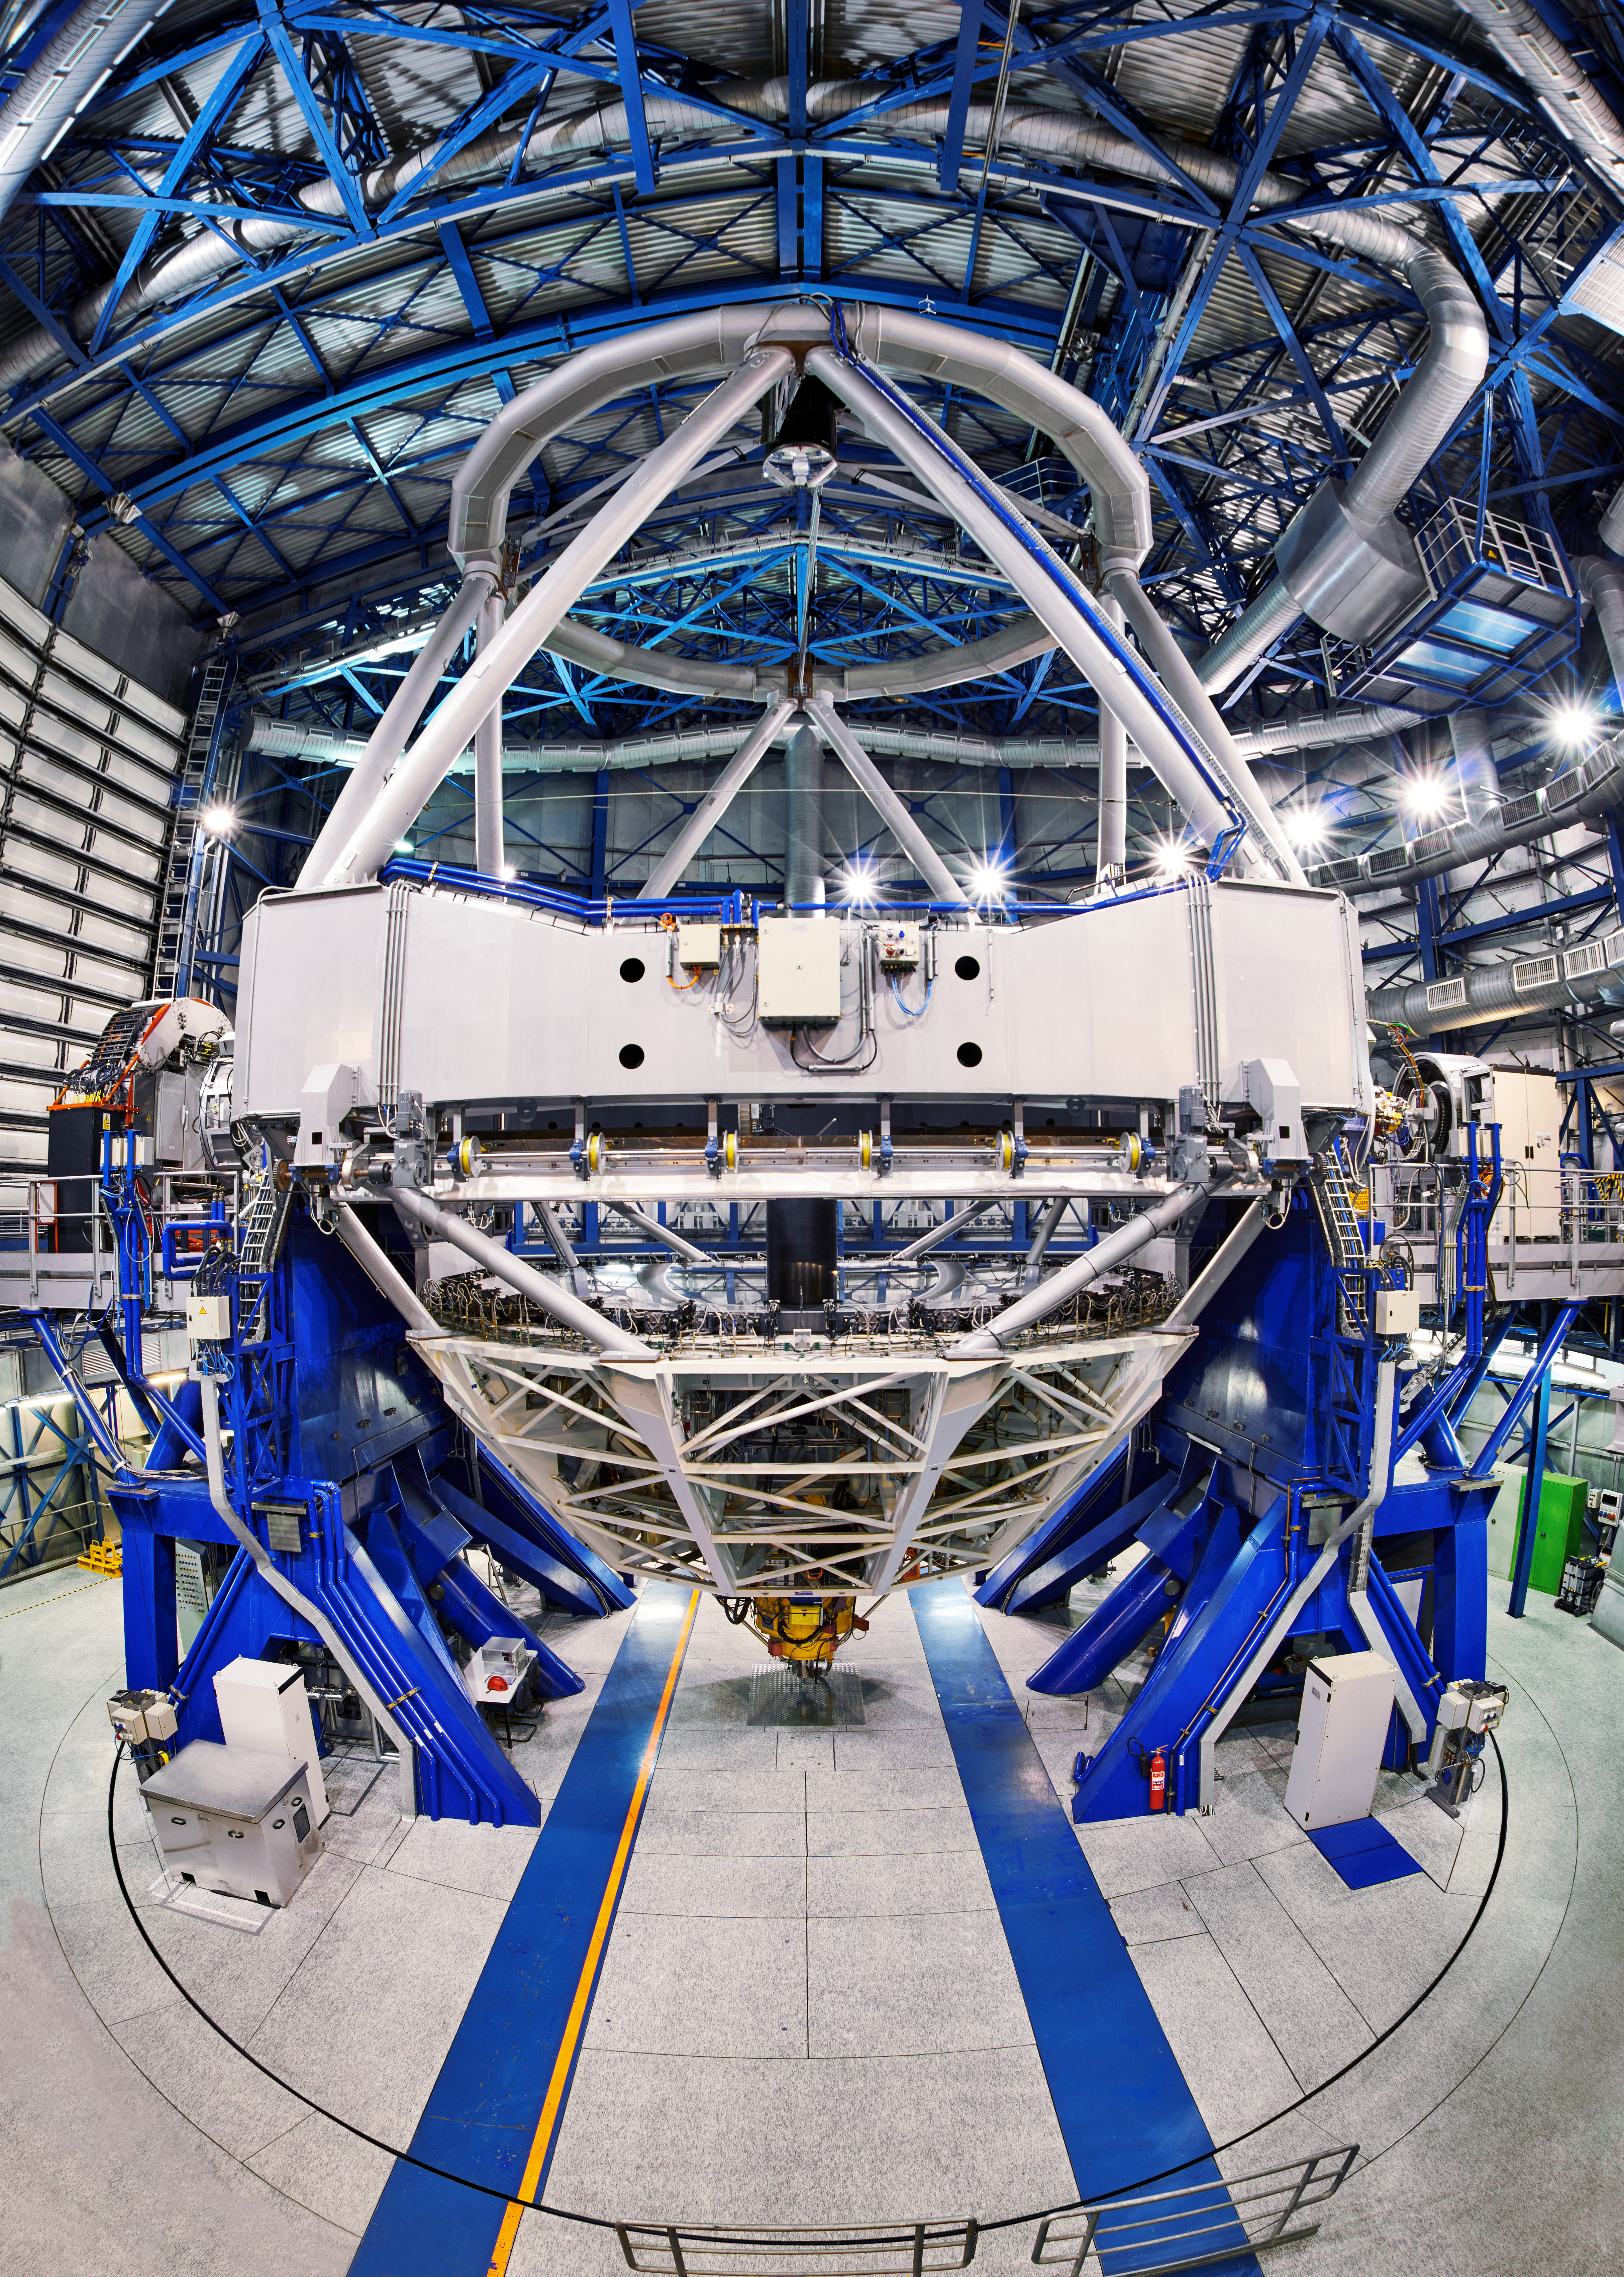

Inside UT1 of the VLT

Pictured here inside Unit Telescope 1 of the Very Large Telescope array (VLT) is FORS2: a multi mode (imaging, polarimetry, long slit and multi-object spectroscopy) optical instrument. FORS2 is mounted on the Cassegrain focus — the yellow structure.

NaCo — which provides adaptive optics assisted imaging, imaging polarimetry, coronography and spectroscopy — can been seen to the right of the image. KMOS — the K-band Multi Object Spectrograph — is to the left.

Credit: Enrico Sacchetti/ESO